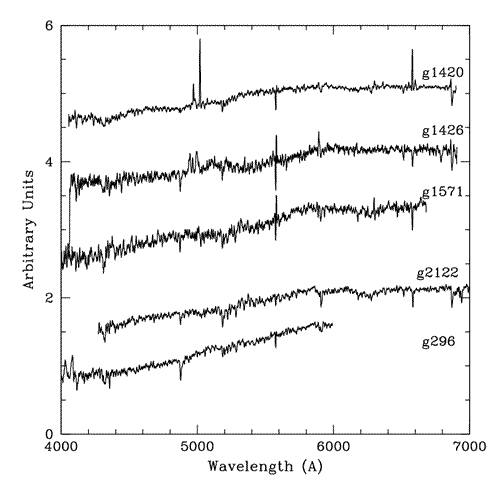

Normalized globular cluster spectra that have been offset by one unit

Normalized globular cluster spectra that have been offset by one unit. These spectra have not been de-redshifted. These sample spectra show the wavelength range that the majority of our spectra cover and display the range of S/N and metallicity present. The spectrum of g1426 shows emission features around 5000 Å and 5890 Å of unknown origin. The planetary nebulae hosting globular cluster, g1420, is also plotted and the emission due to 4959 and 5007 Å [OIII] lines can be seen redshifted to 4971 and 5019 Å.

Credit: International Gemini Observatory/NOIRLab/NSF/AURA